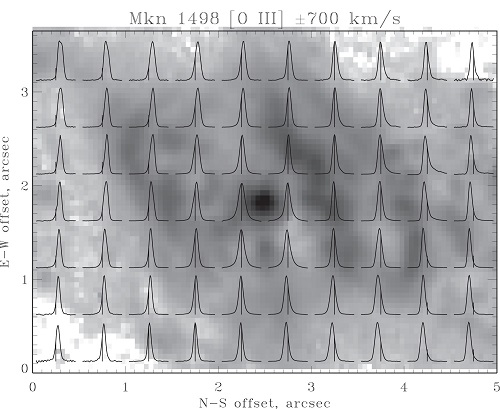

Emission-line profiles from the GMOS IFU spectra

[O III] emission-line profiles from the GMOS IFU spectra overlaid on the HST [O III] images for Mkn 1498, one of the galaxies studied in this work. This galaxy displays a ringlike emission feature dominated by rotation with a velocity range of ±175 km/sec, (the 700 km/sec referenced in the legend refers to the entire velocity range shown in each miniature line profile plot).

Credit: International Gemini Observatory/NOIRLab/NSF/AURA